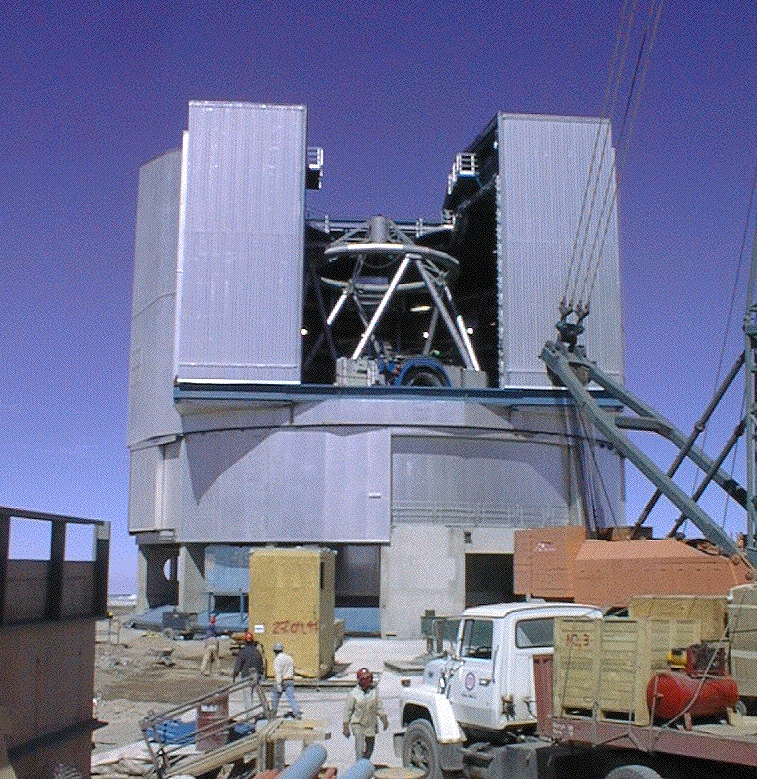

View of UT1 through the slit doors

A recent view of Unit Telescope 1 through the open slit doors in the upper, rotating part of the enclosure.

Credit: ESO